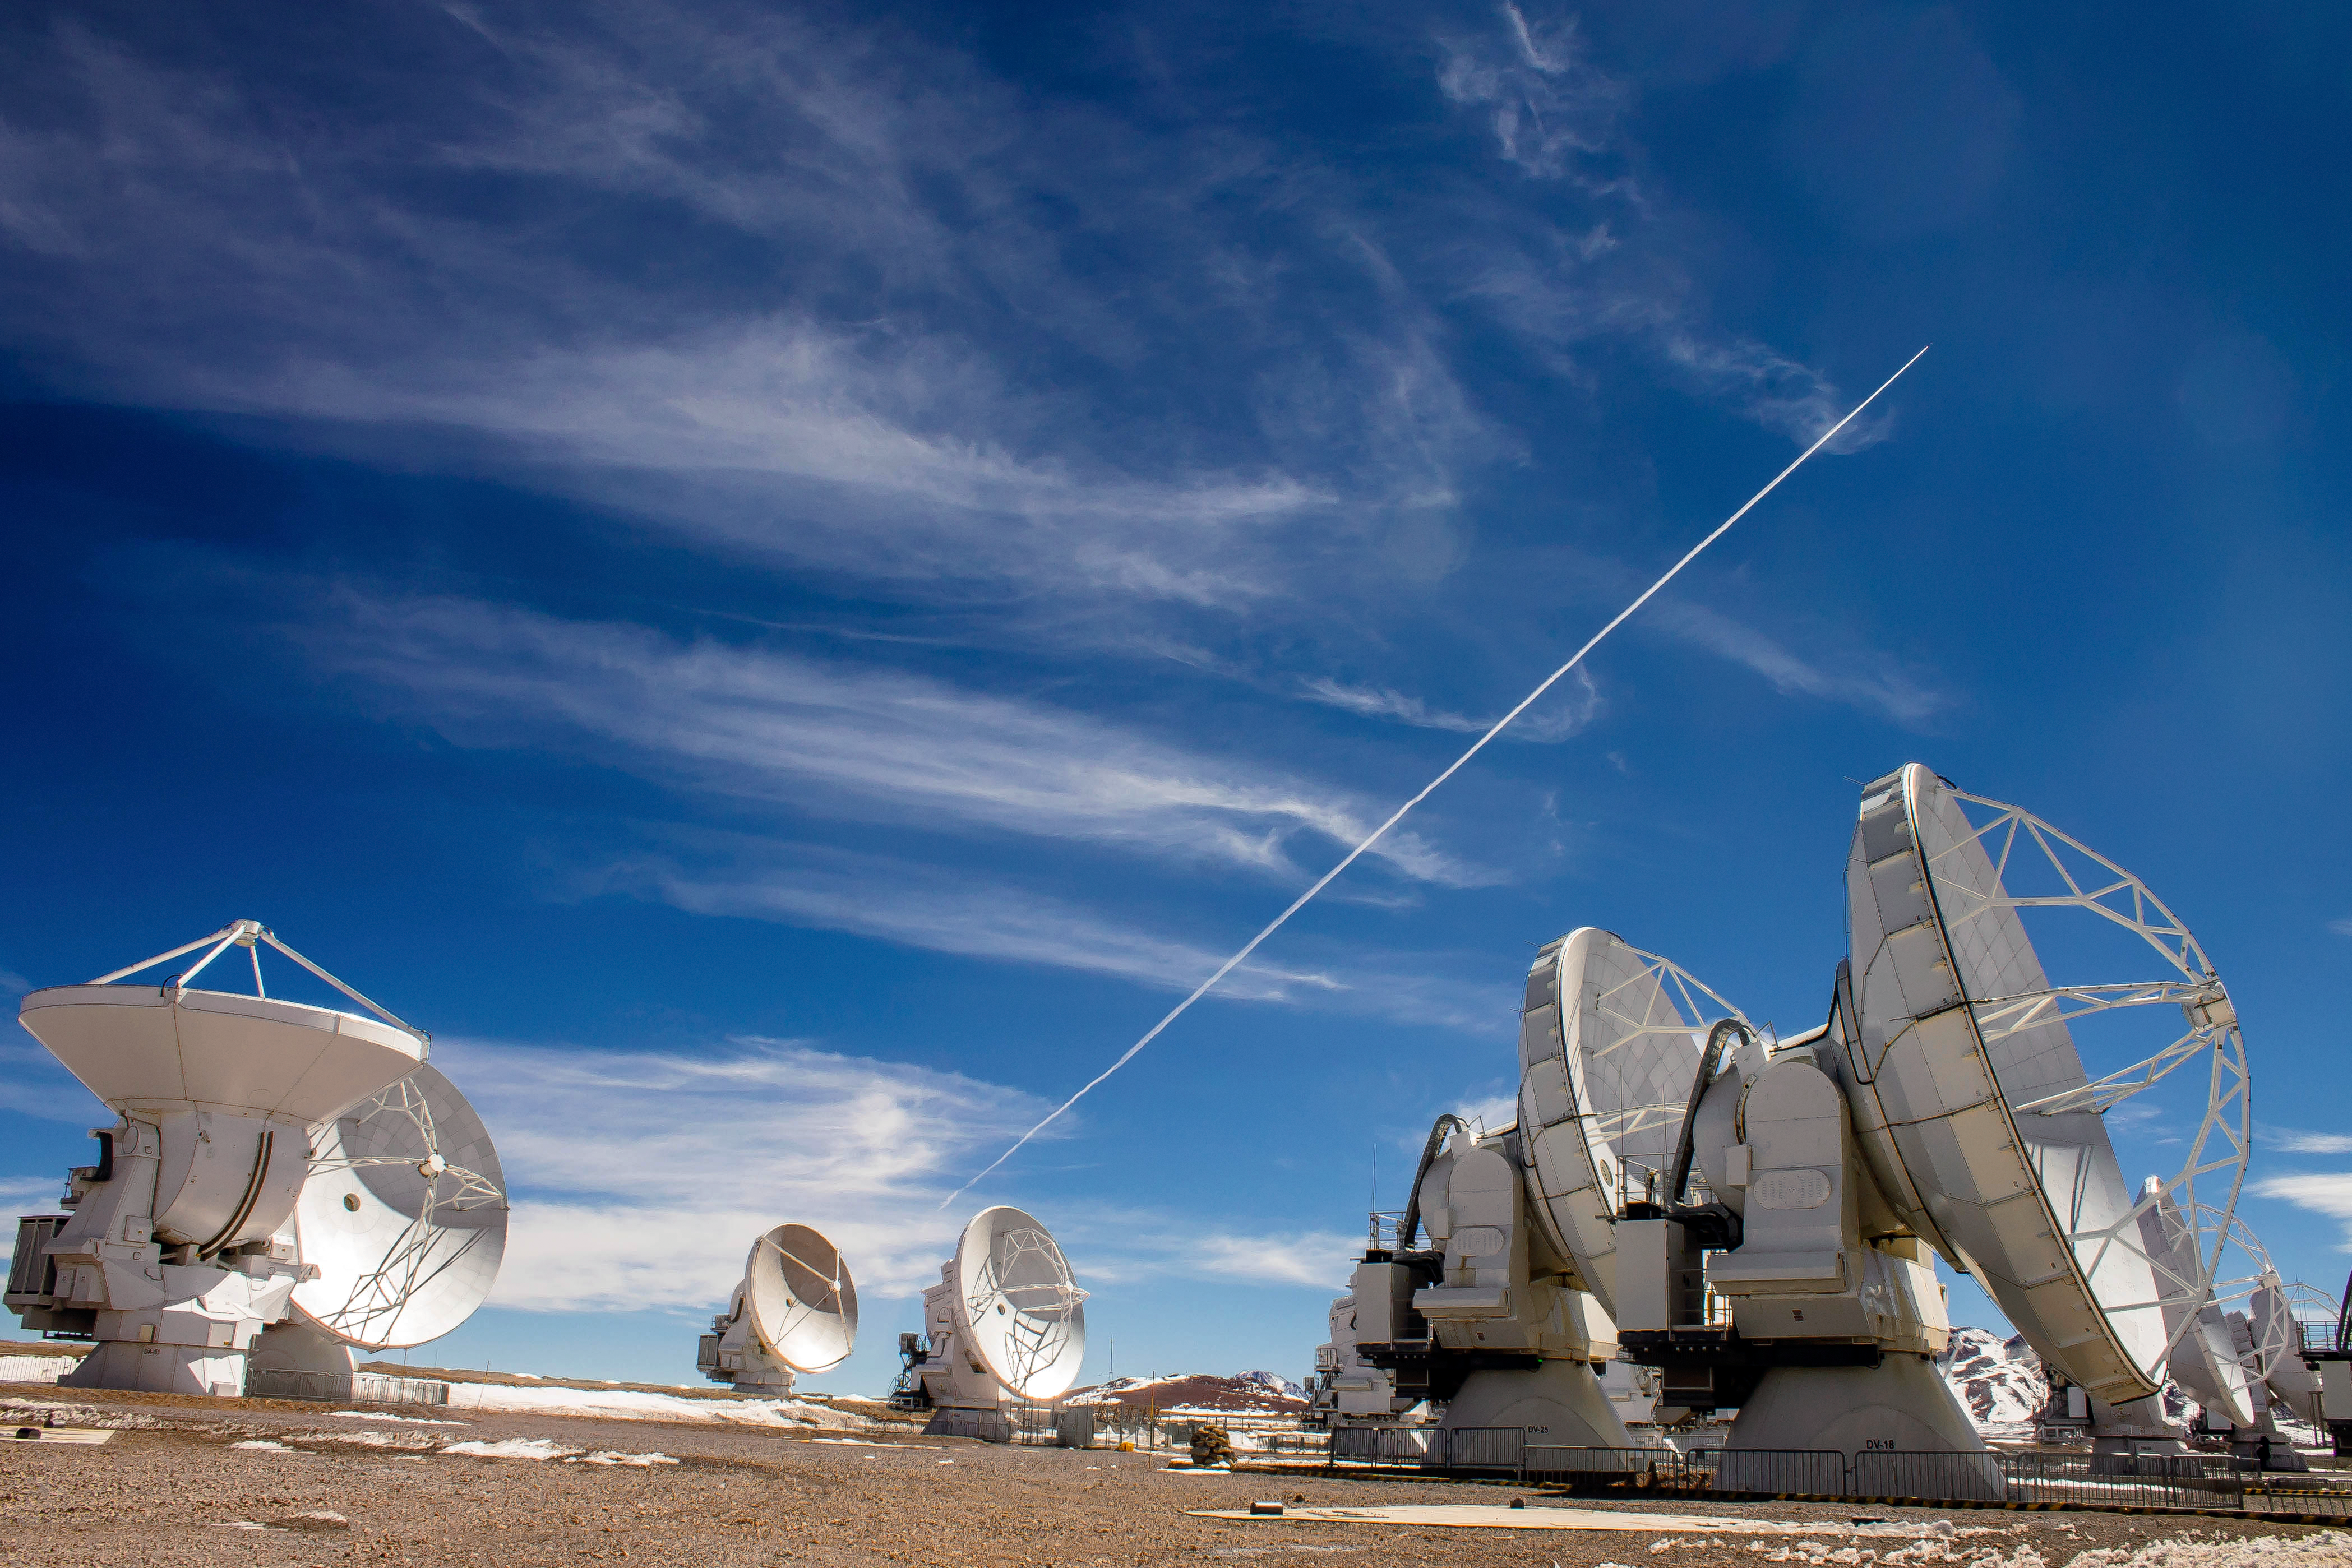

Jet through the blue

The Atacama Large Millimeter/submillimeter Array (ALMA) comprises 66 high-precision antennas, spread over distances of up to 16 kilometres across the Chajnantor Plateau in the Atacama desert. Some of the antennas can be seen here, while a jet streaks across the brilliant blue Chilean sky.

Credit: J. C. Rojas/ESO